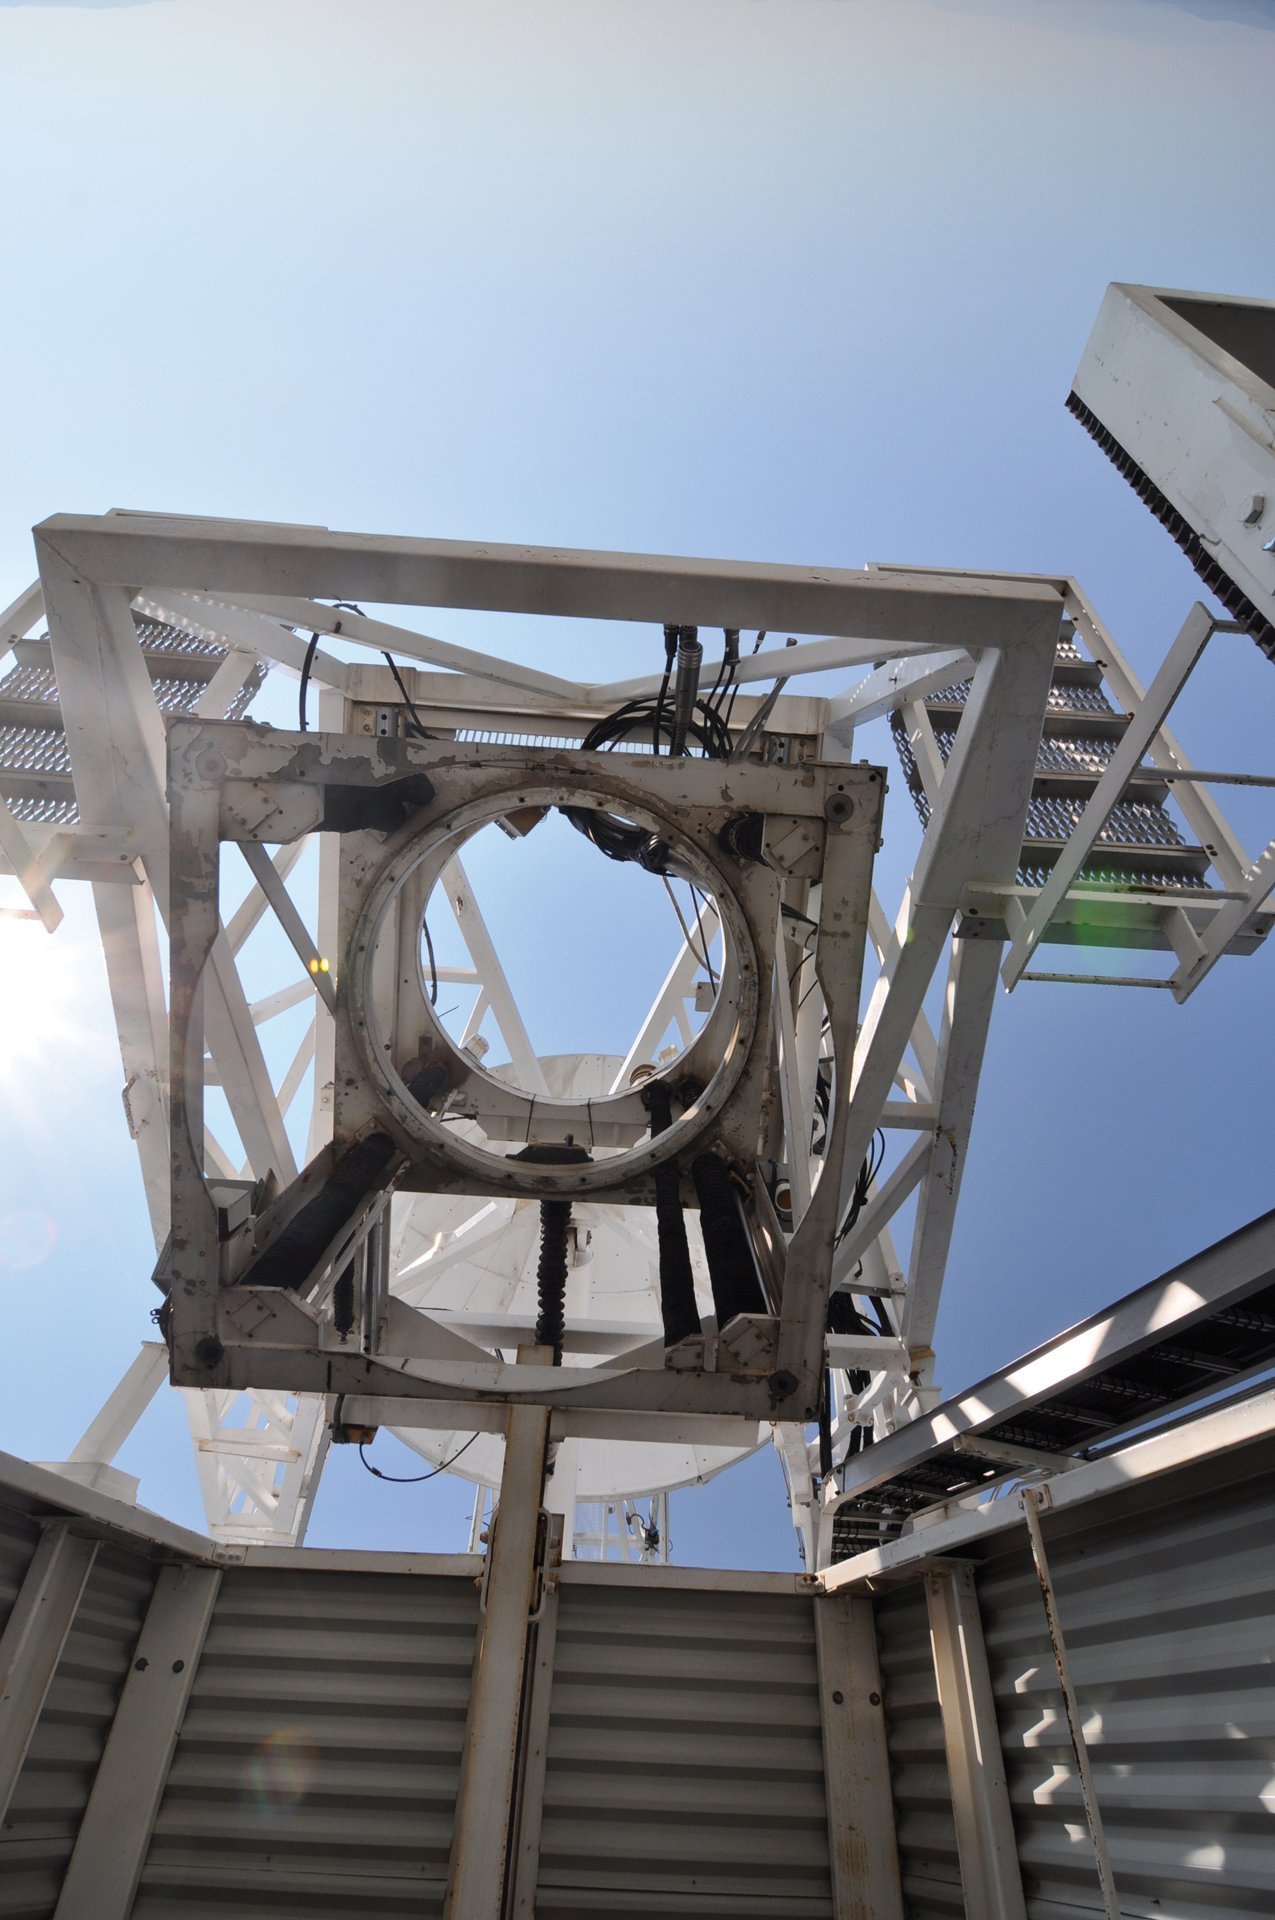

Empty Nest

The prime focus of the Green Bank Telescope is equipped with a cage to hold a special receiver. In this photograph, that cage, about the size of a small refrigerator, is empty. The GBT will then observe with its standard receivers out on the turret platform behind the photographer.

Credit: B. Saxton, NRAO/AUI/NSF